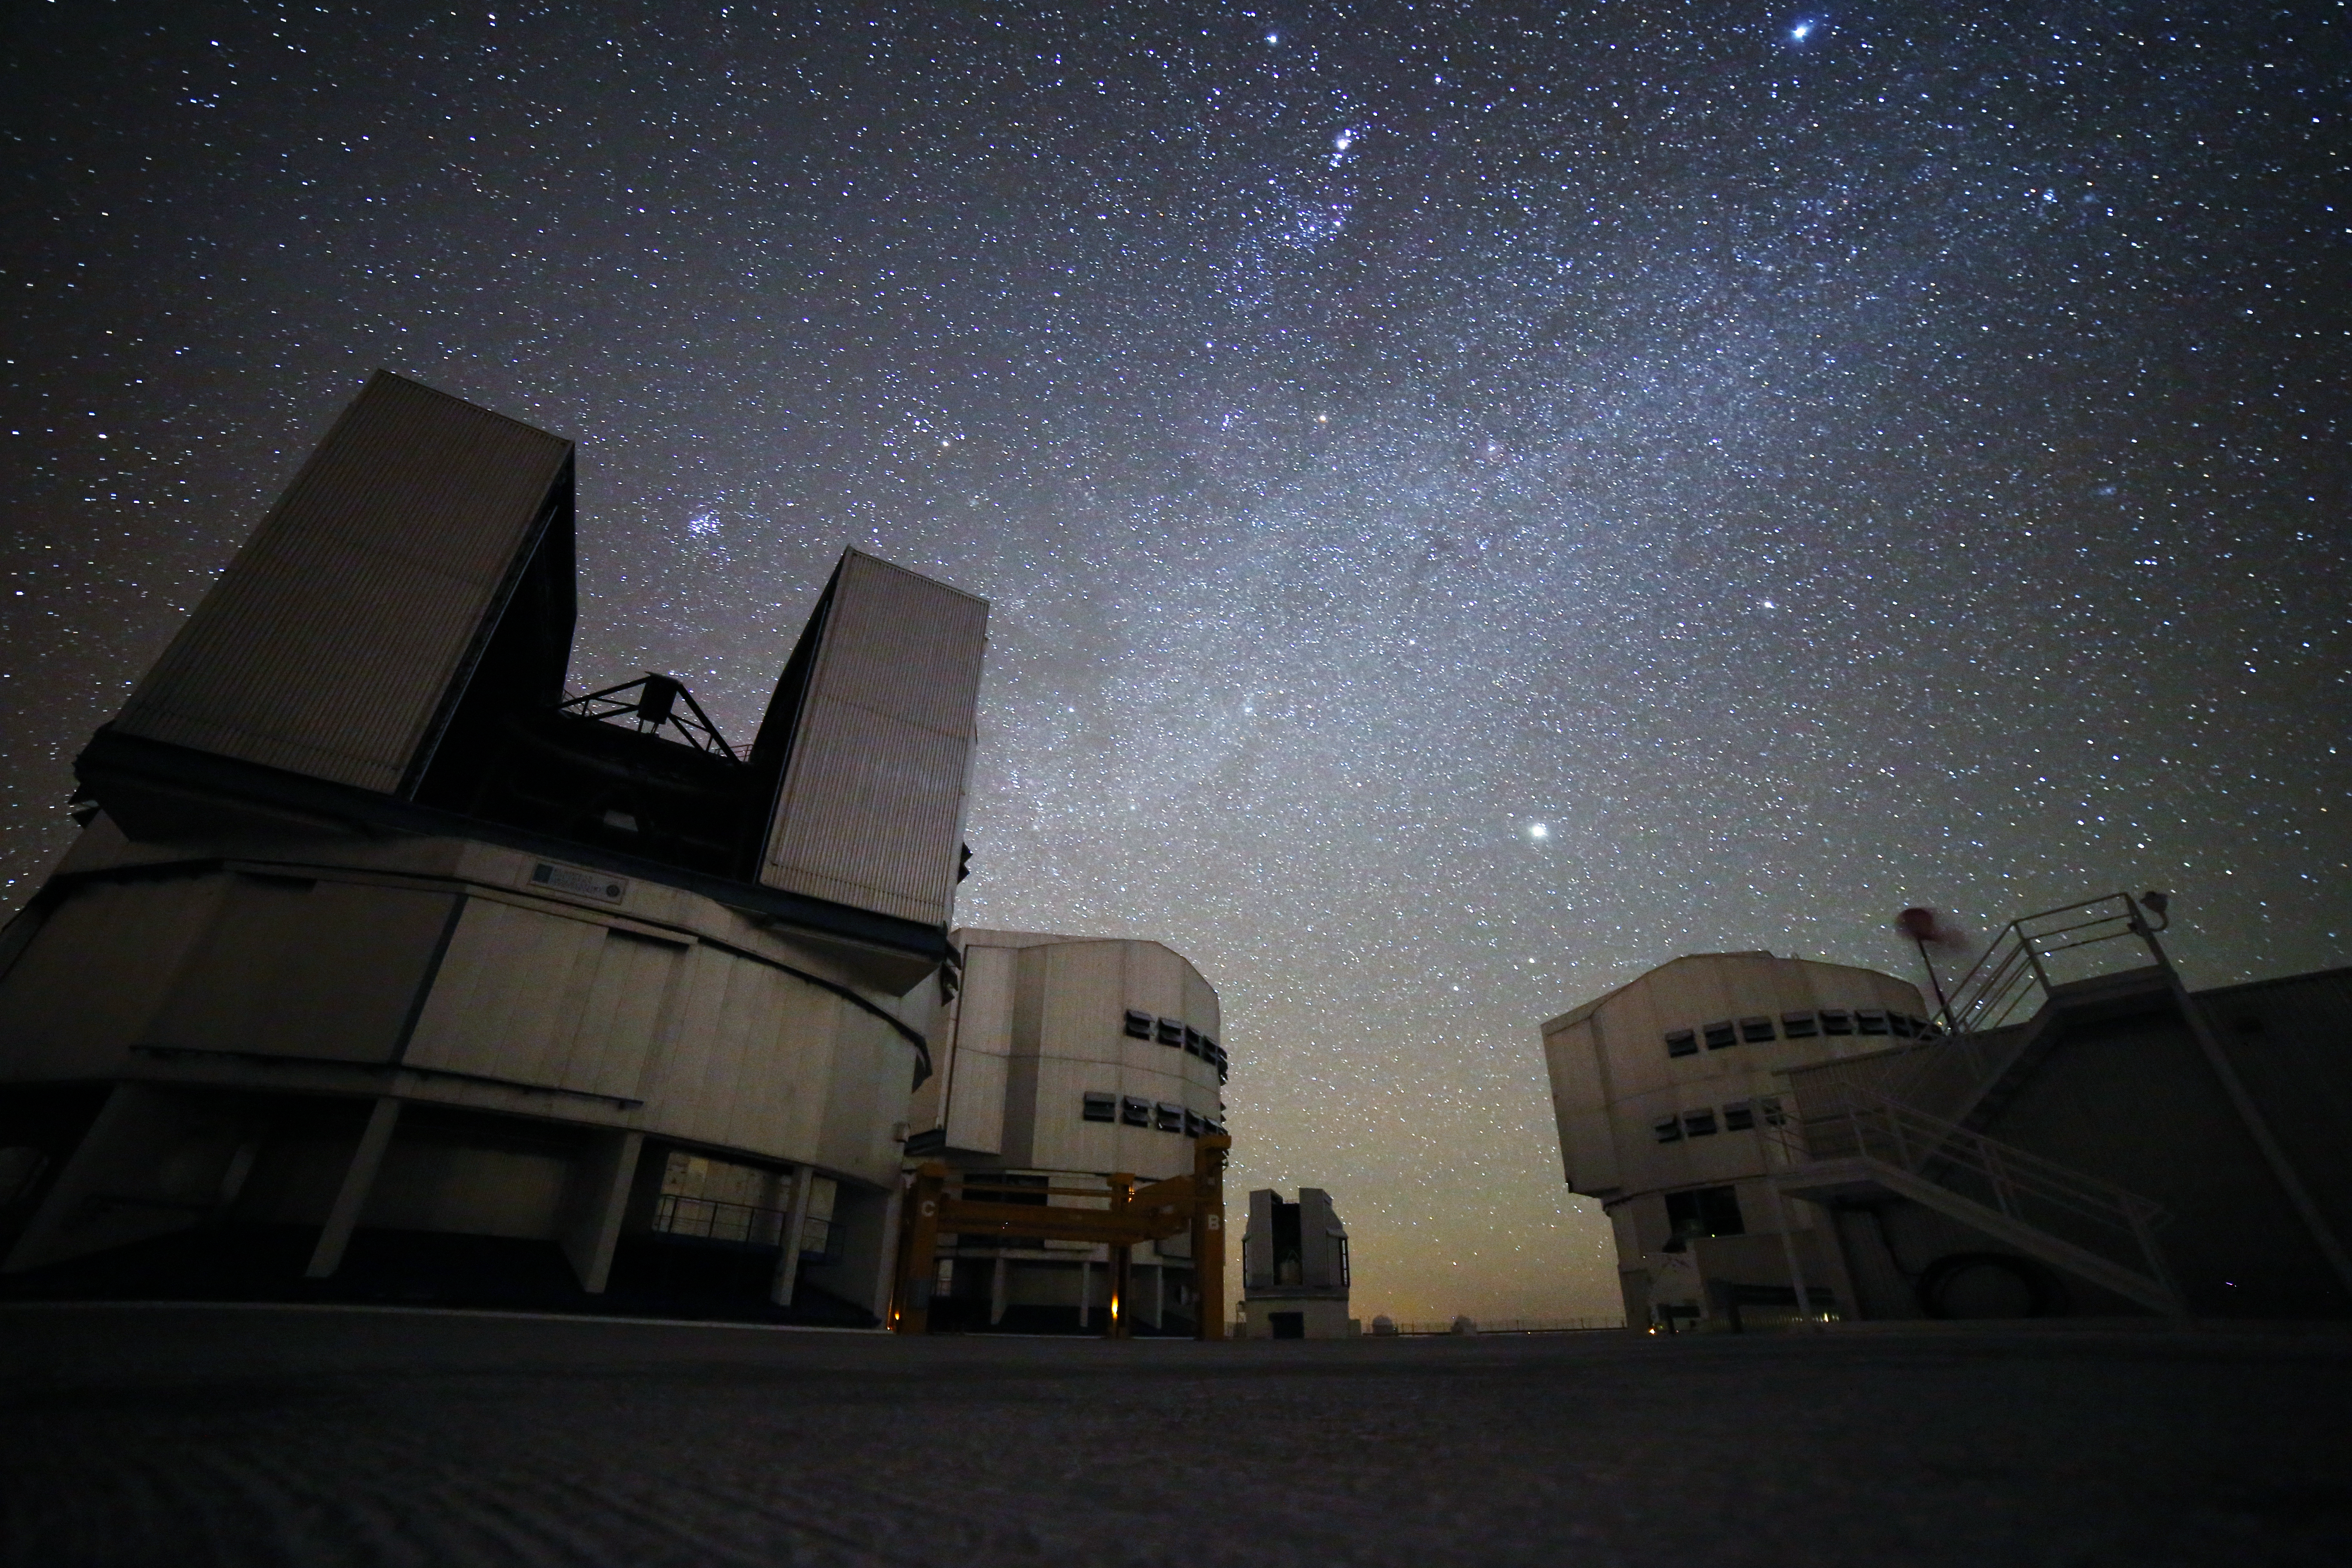

November night at Paranal

Pleiades, Orion, the northern Milky Way and Jupiter over the 8.2m Unit Telescopes at Paranal

Credit: R. Wesson/ESO